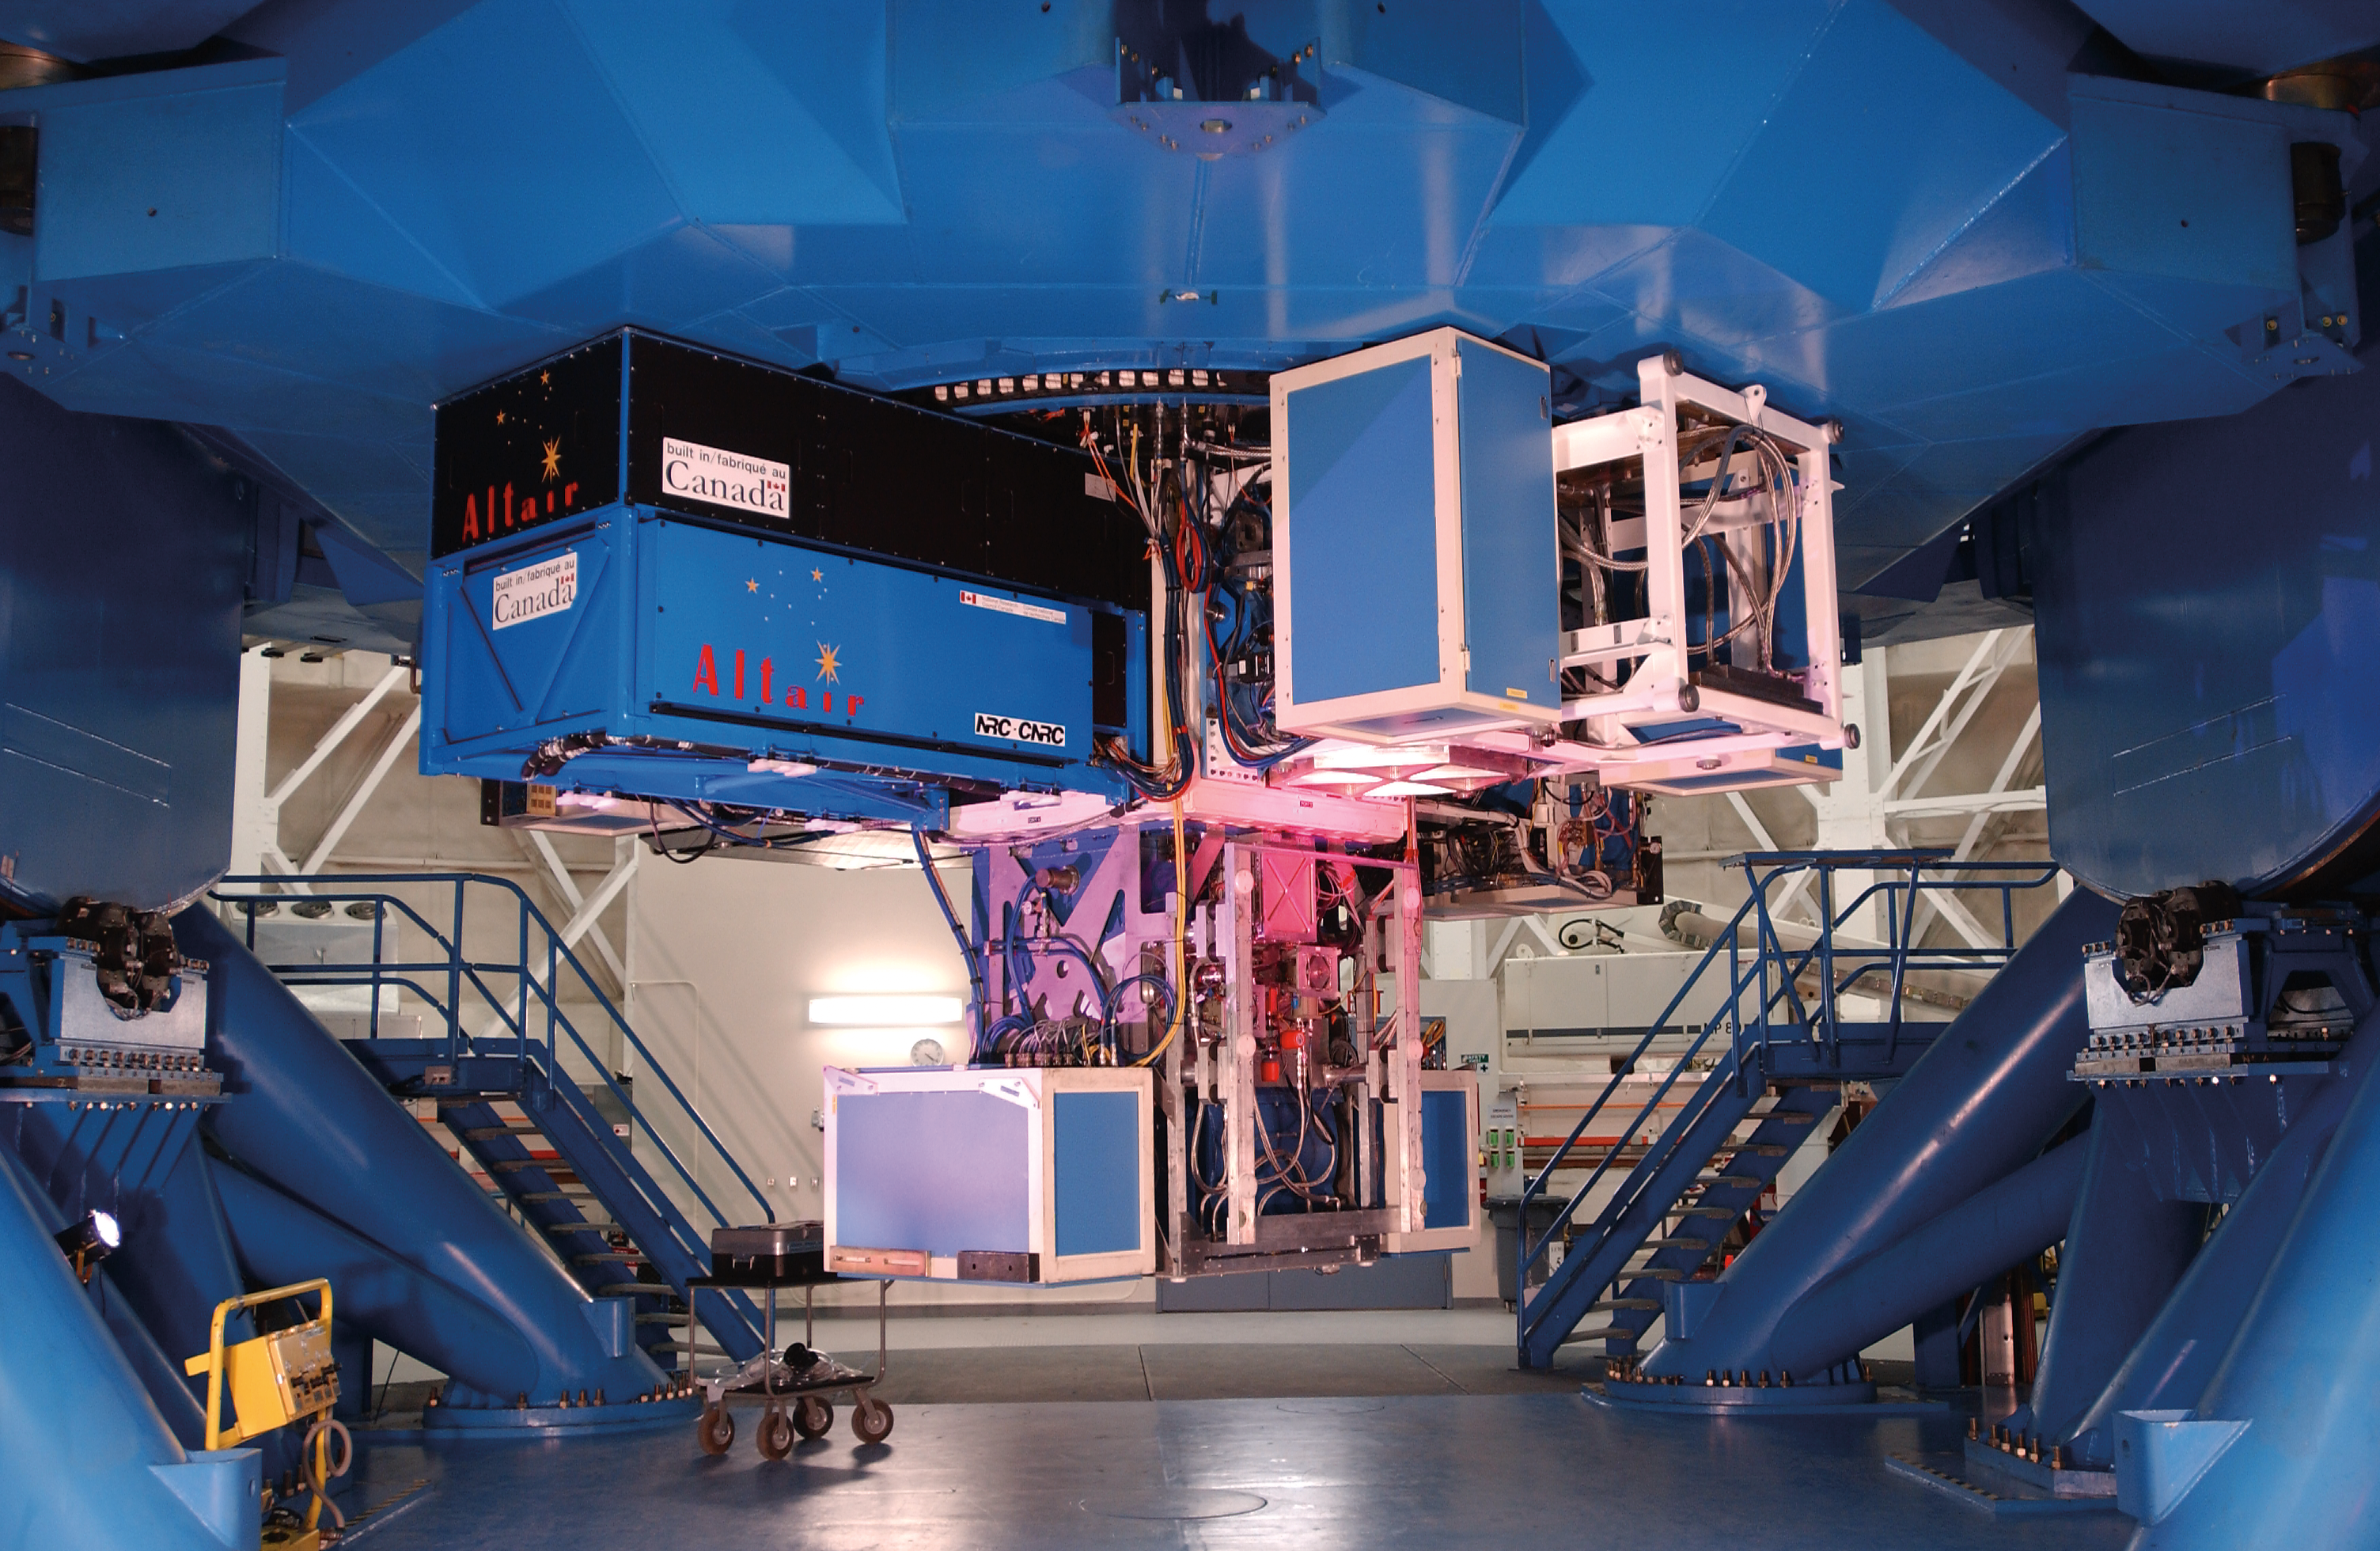

Gemini North Instrument Support Structure

Credit: International Gemini Observatory